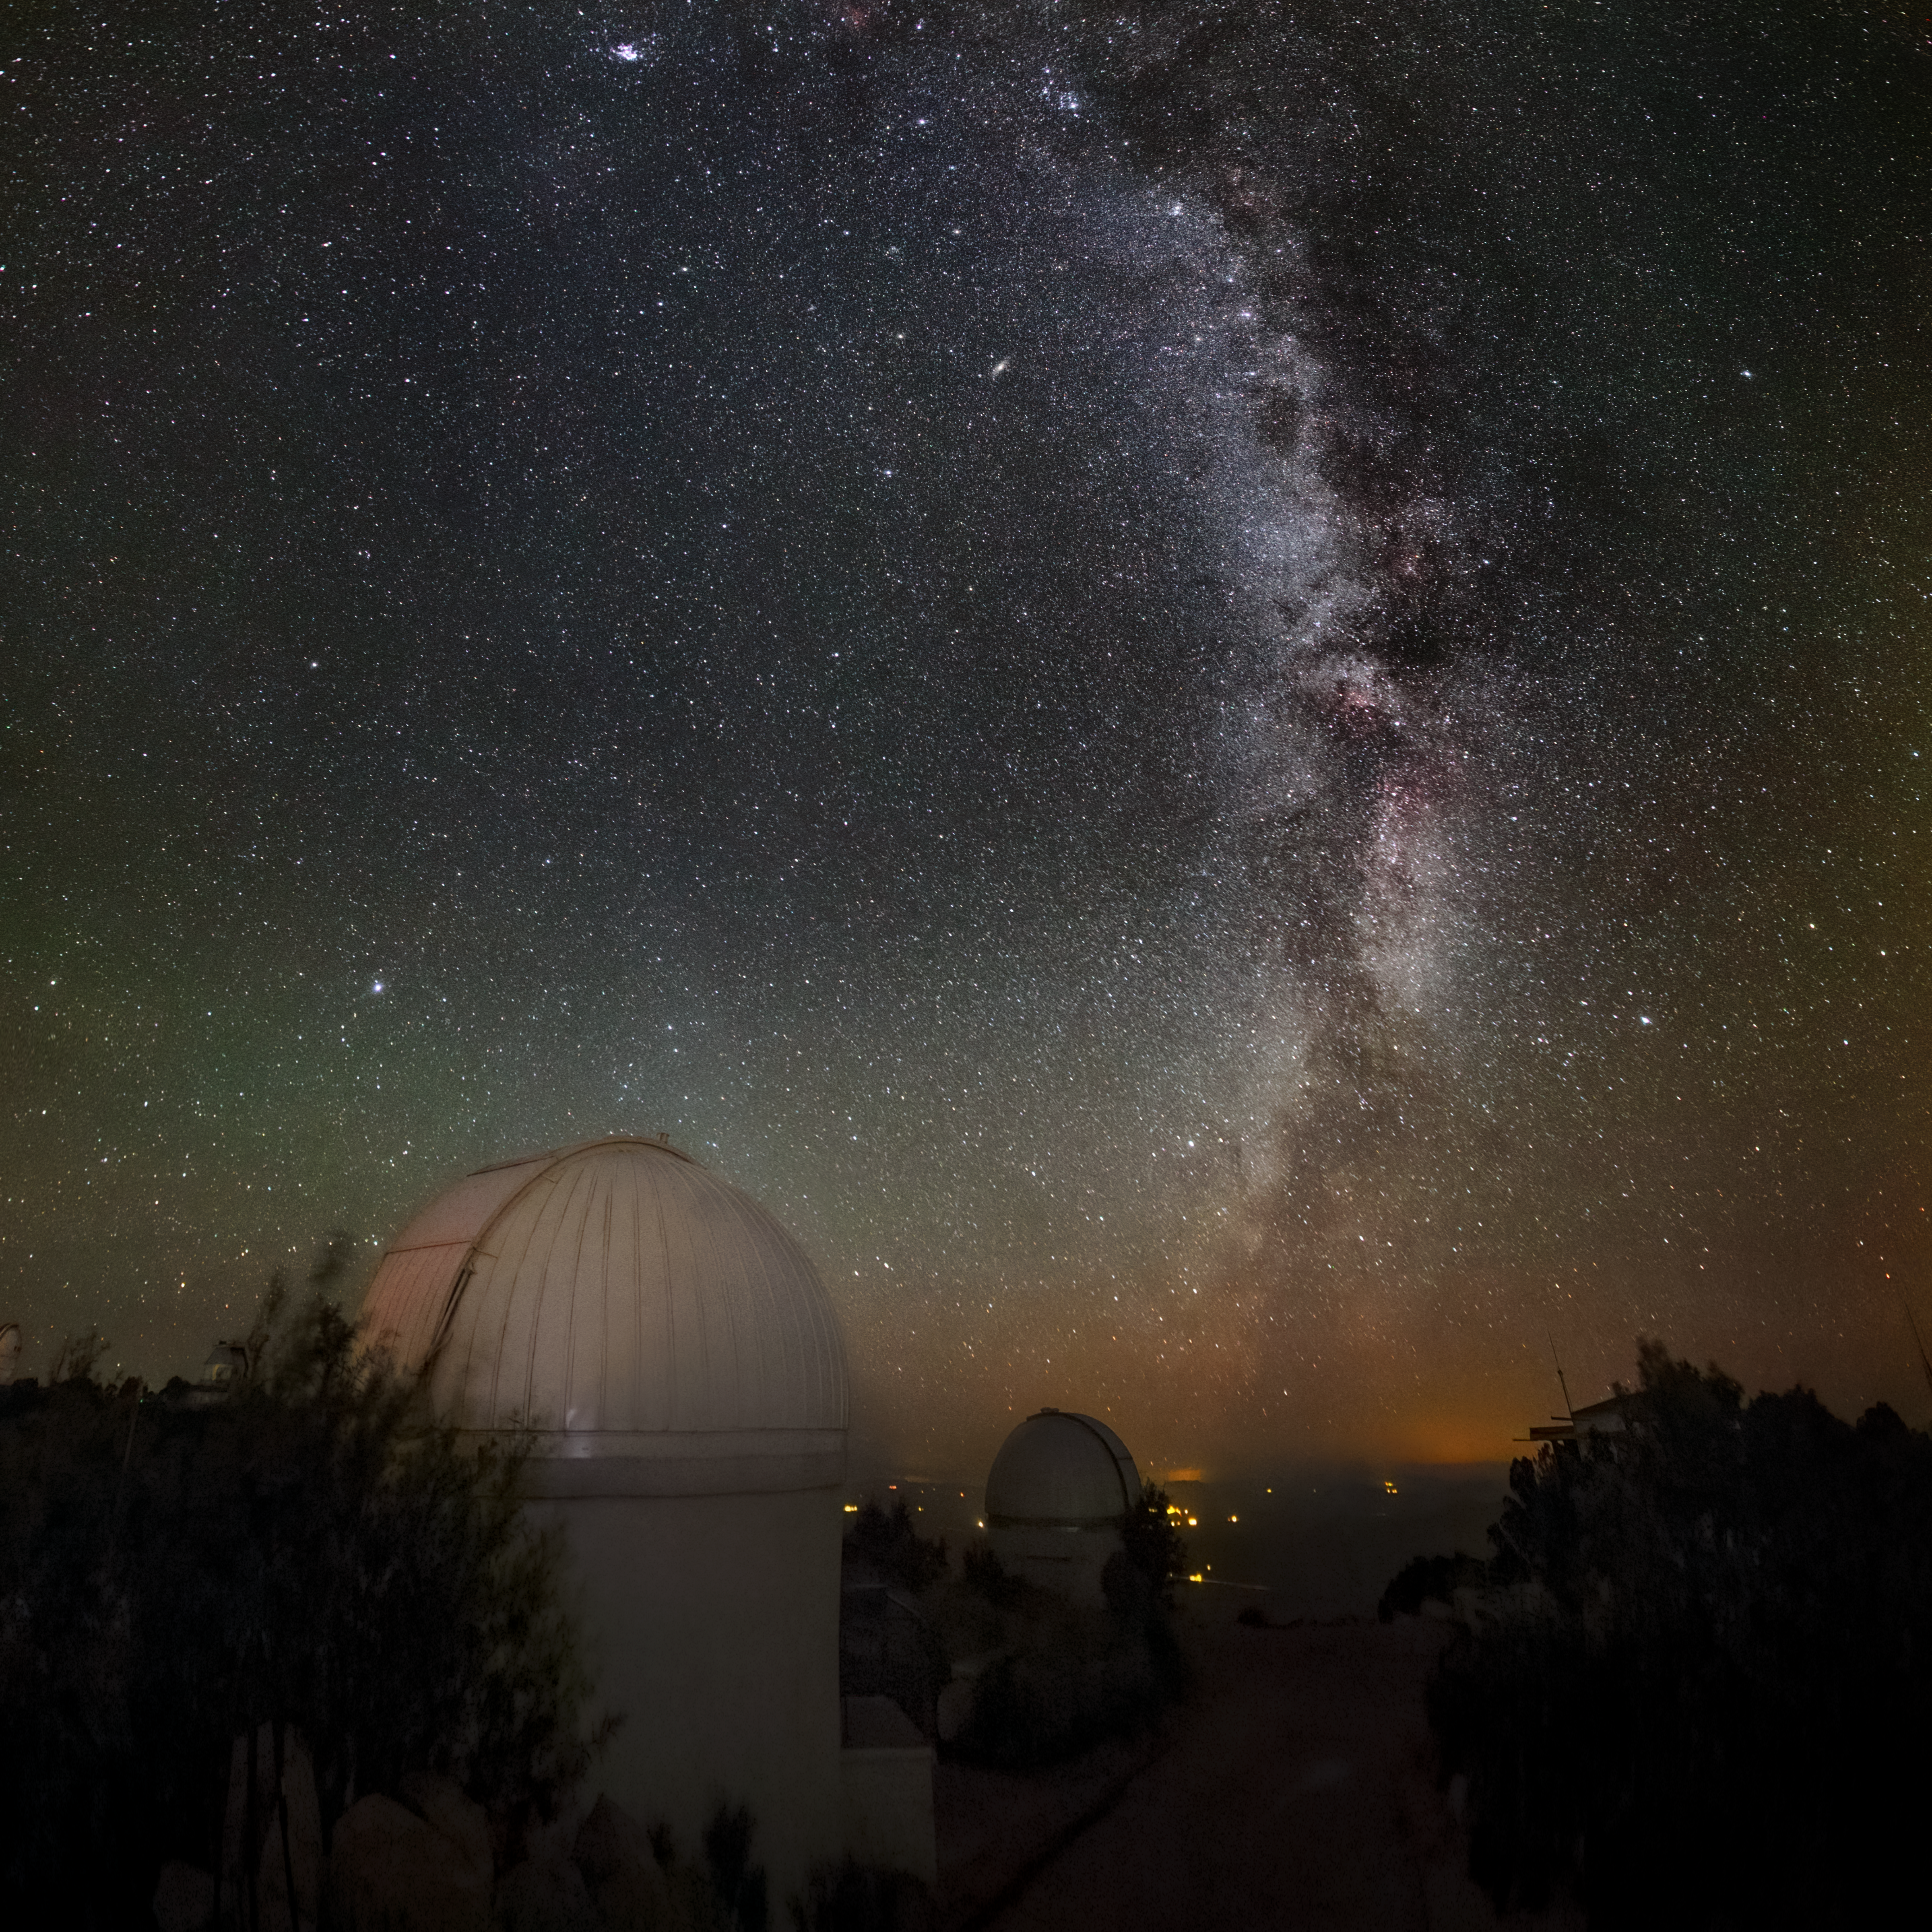

Desert Skyscape

The star-studded arch of the Milky Way dominates this striking skyscape from Kitt Peak National Observatory (KPNO), a Program of NSF NOIRLab. The subtle tones of airglow also lend some color to the image, and are visible as the shades of green and orange surrounding the domes.

At the time of Kitt Peak’s construction in the late 1950s, many US observatories suffered from encroaching city lights and cloudy skies. Kitt Peak’s mountaintop location in Southern Arizona solved both problems, and was consequently chosen from more than 150 potential observing sites on mountain ranges across the US. KPNO is still providing astronomers with a pristine view of the night sky today, and hosts more than dozen optical telescopes as well as two radio telescopes.

Credit: KPNO/NOIRLab/NSF/AURA/B. Tafreshi